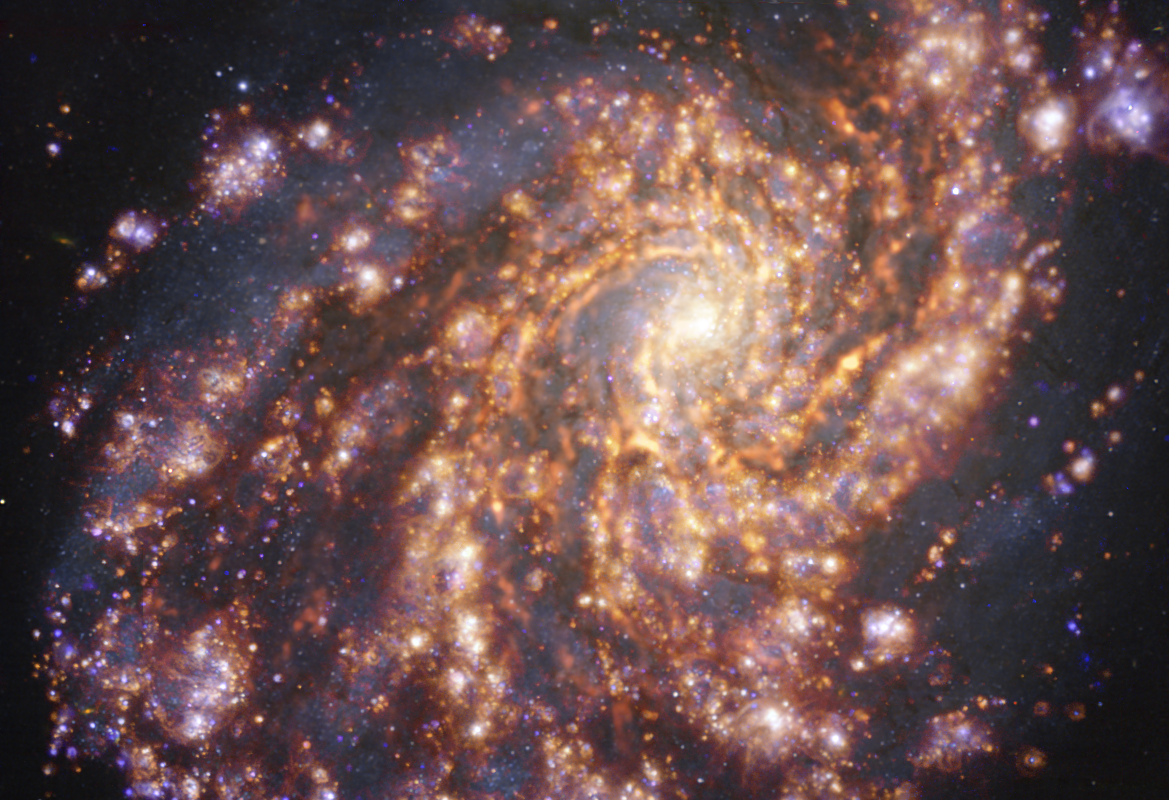

NGC 4254 as seen with the VLT and ALMA at several wavelengths of light

This image of the nearby galaxy NGC 4254 was obtained by combining observations taken with the Multi-Unit Spectroscopic Explorer (MUSE) on ESO’s Very Large Telescope (VLT) and with the Atacama Large Millimeter/submillimeter Array (ALMA), in which ESO is a partner. NGC 4254 is a grand-design spiral galaxy located approximately 45 million light-years from Earth in the constellation Coma Berenices. The image is a combination of observations conducted at different wavelengths of light to map stellar populations and gas. ALMA’s observations are represented in brownish-orange tones and highlight the clouds of cold molecular gas that provide the raw material from which stars form. The MUSE data show up mainly in gold and blue. The bright golden glows map warm clouds of mainly ionised hydrogen, oxygen and sulphur gas, marking the presence of newly born stars, while the bluish regions reveal the distribution of slightly older stars.

The image was taken as part of the Physics at High Angular resolution in Nearby GalaxieS (PHANGS) project, which is making high-resolution observations of nearby galaxies with telescopes operating across the electromagnetic spectrum.

Credit: ESO/ALMA (ESO/NAOJ/NRAO)/PHANGS